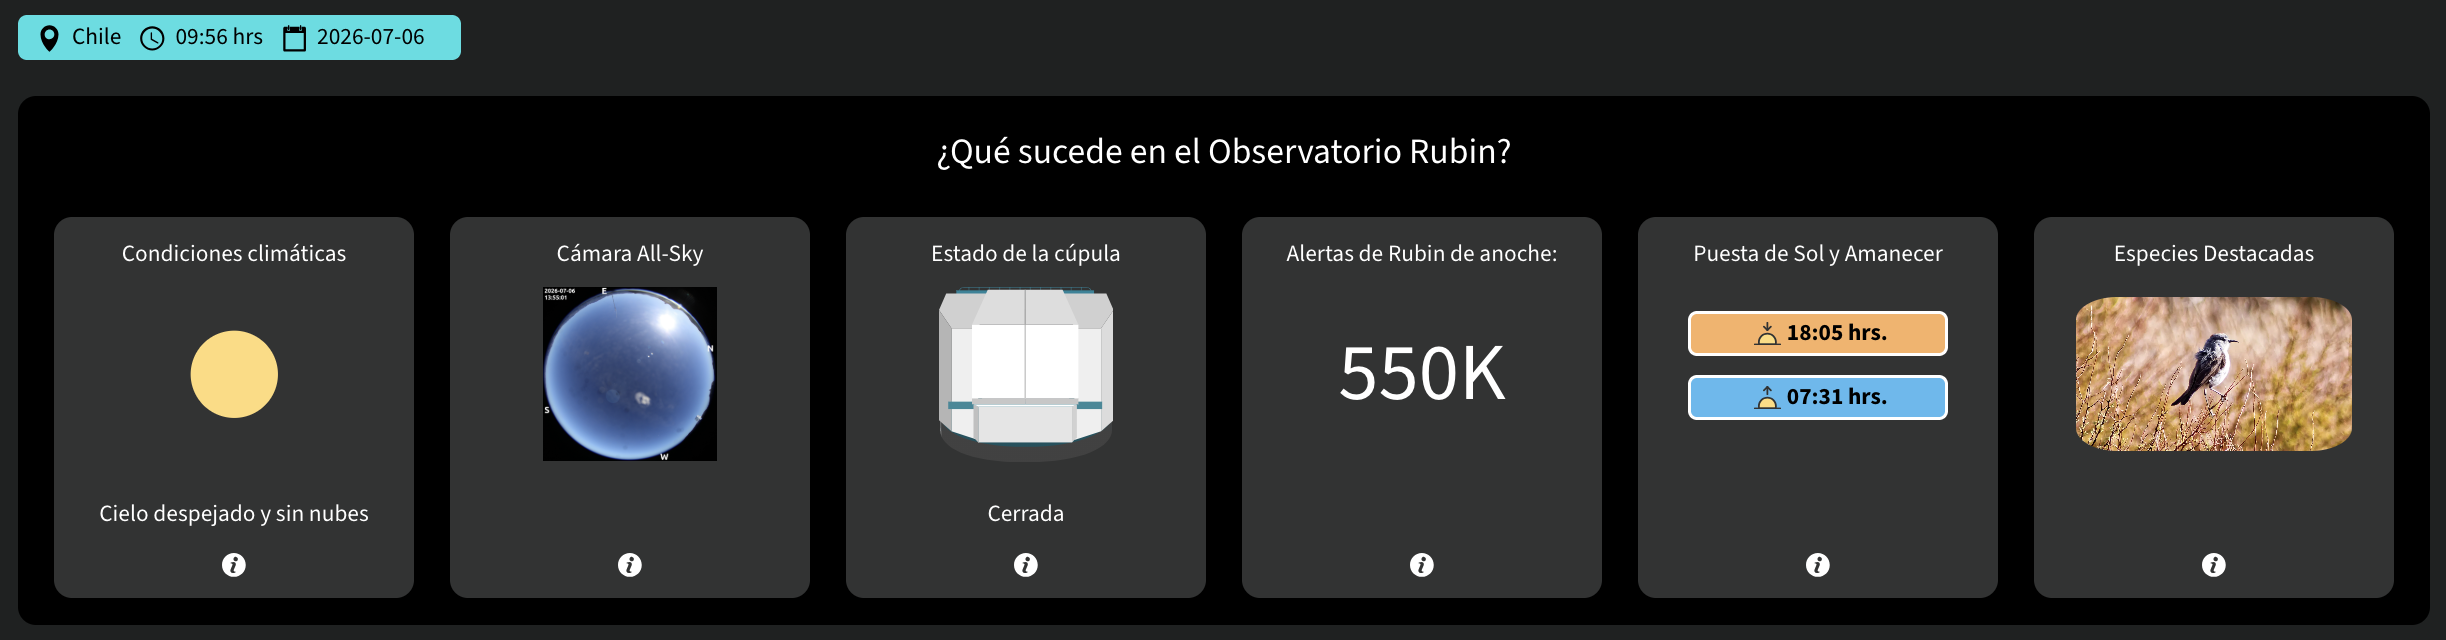

Panel de Control de Rubin

Credit: NOIRLab